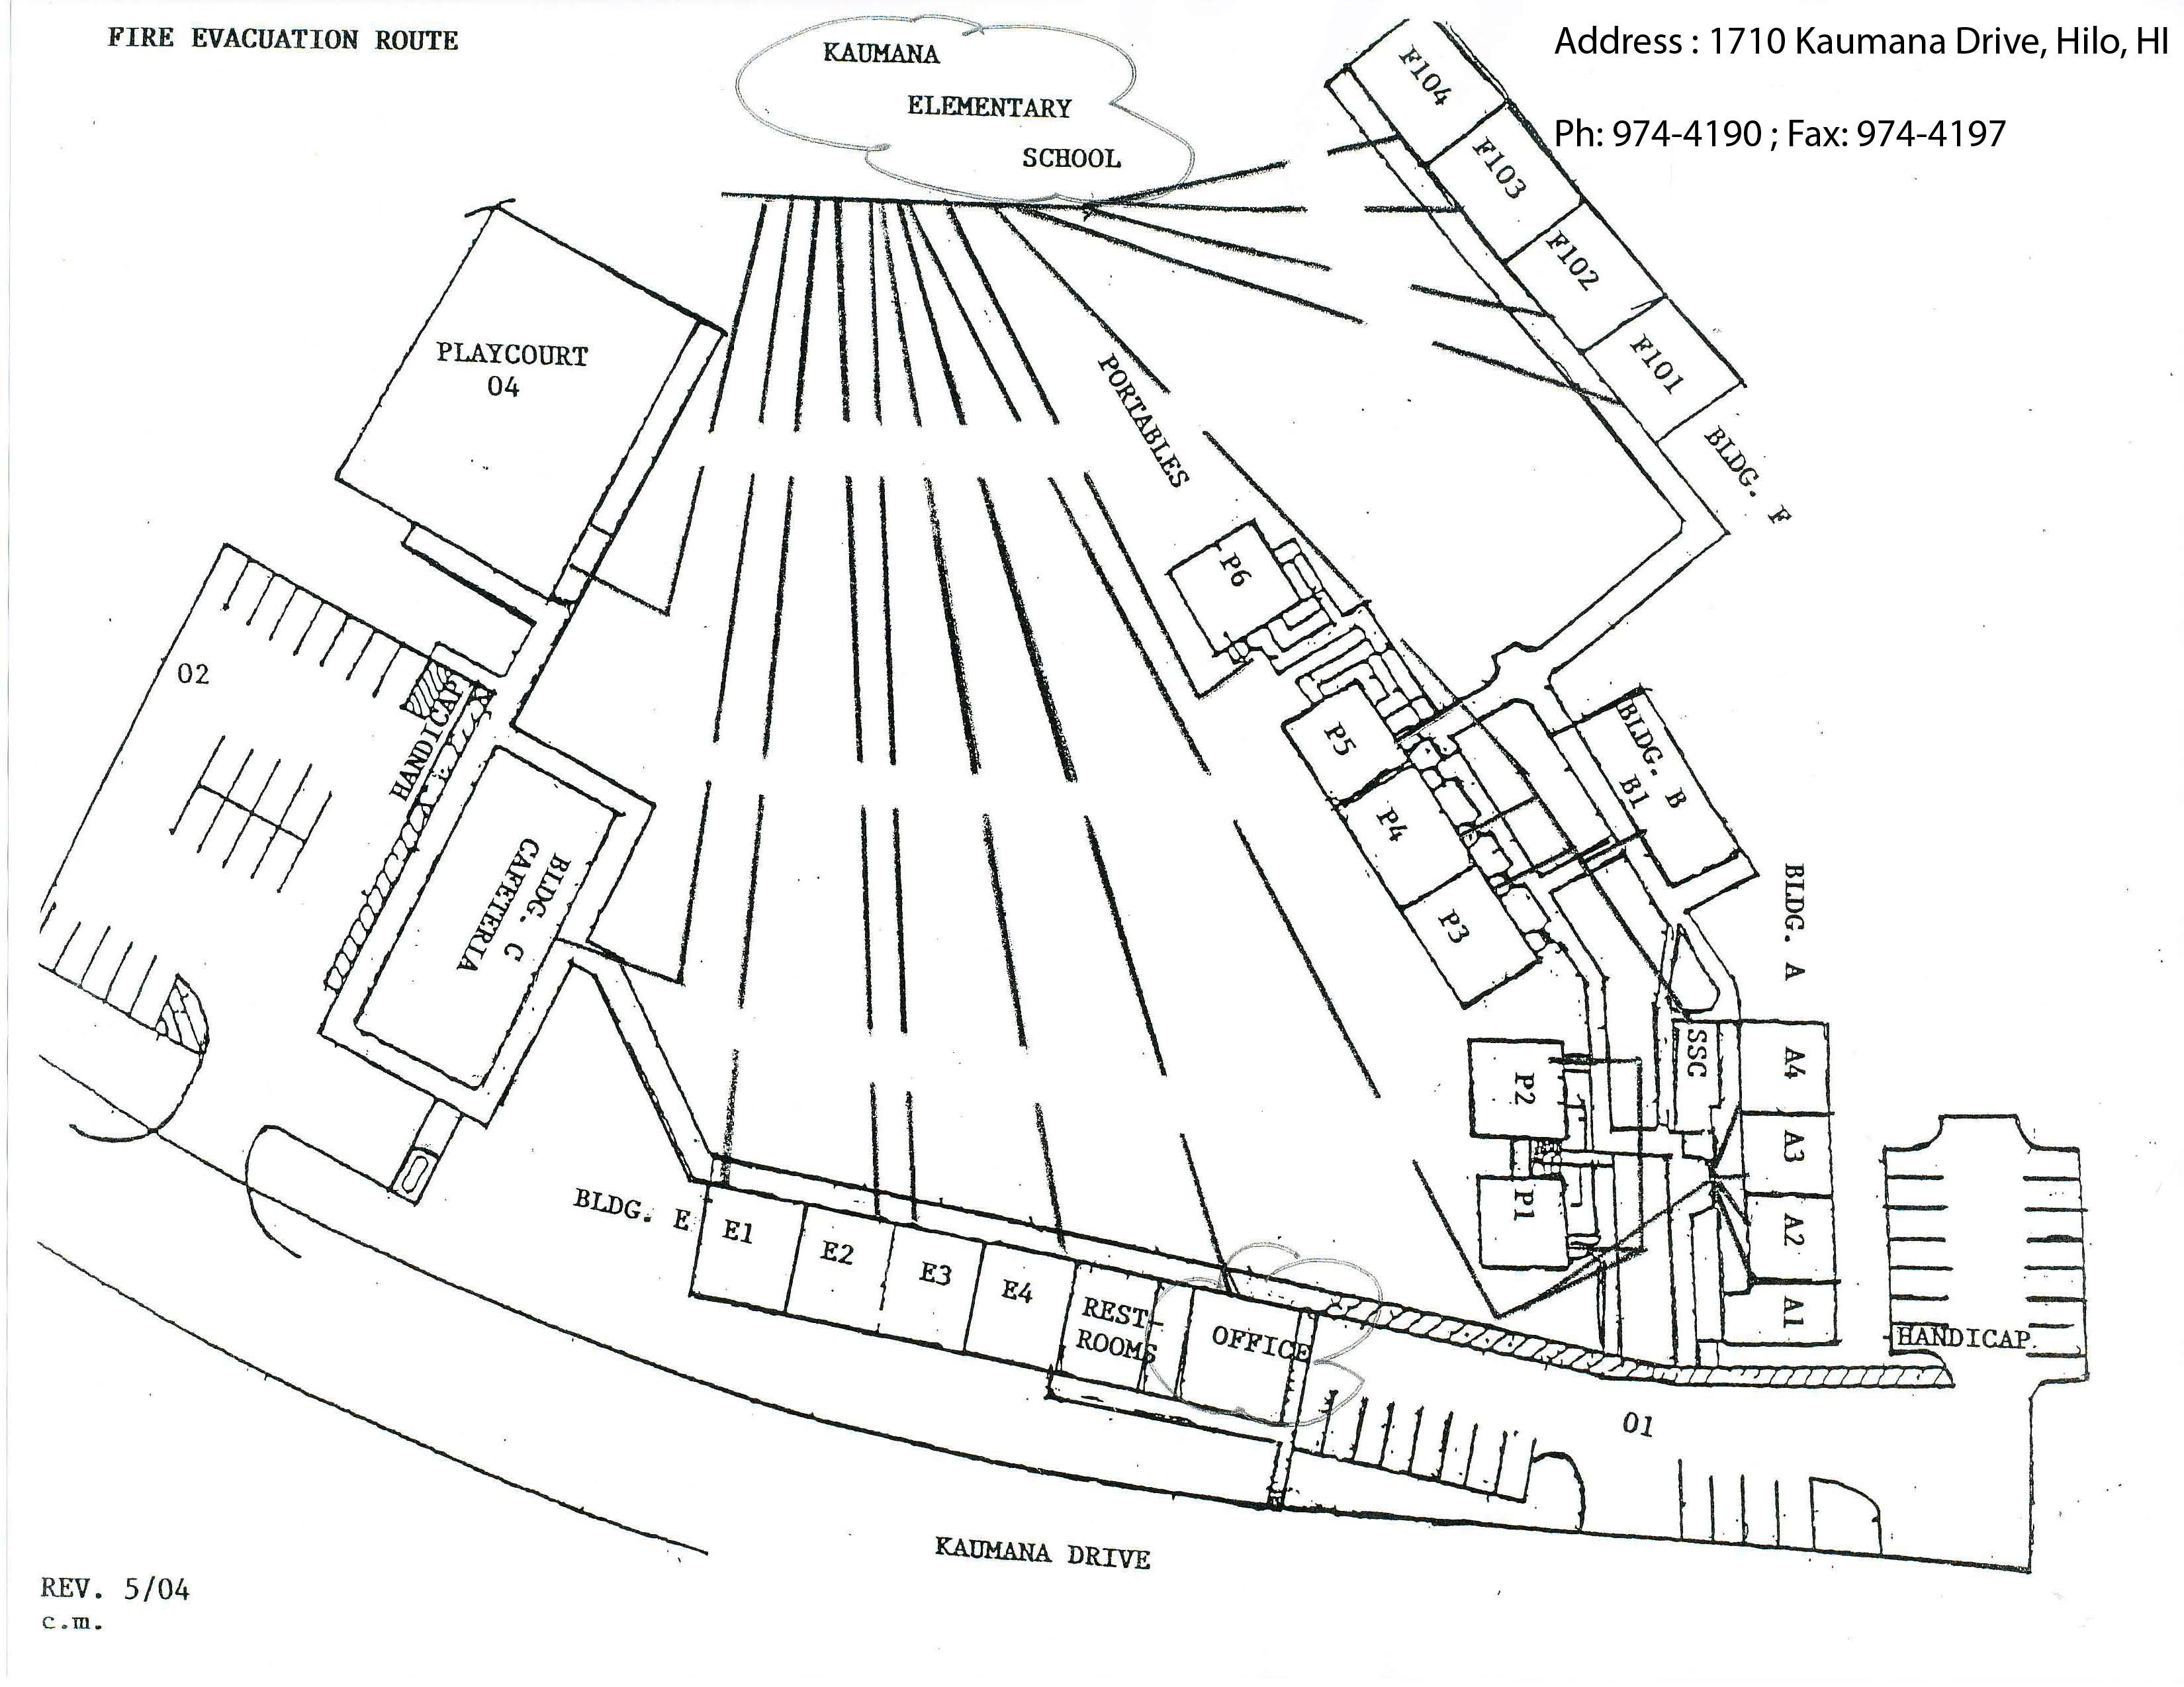

Kaumana Elementary Map

Credit: NOIRLab